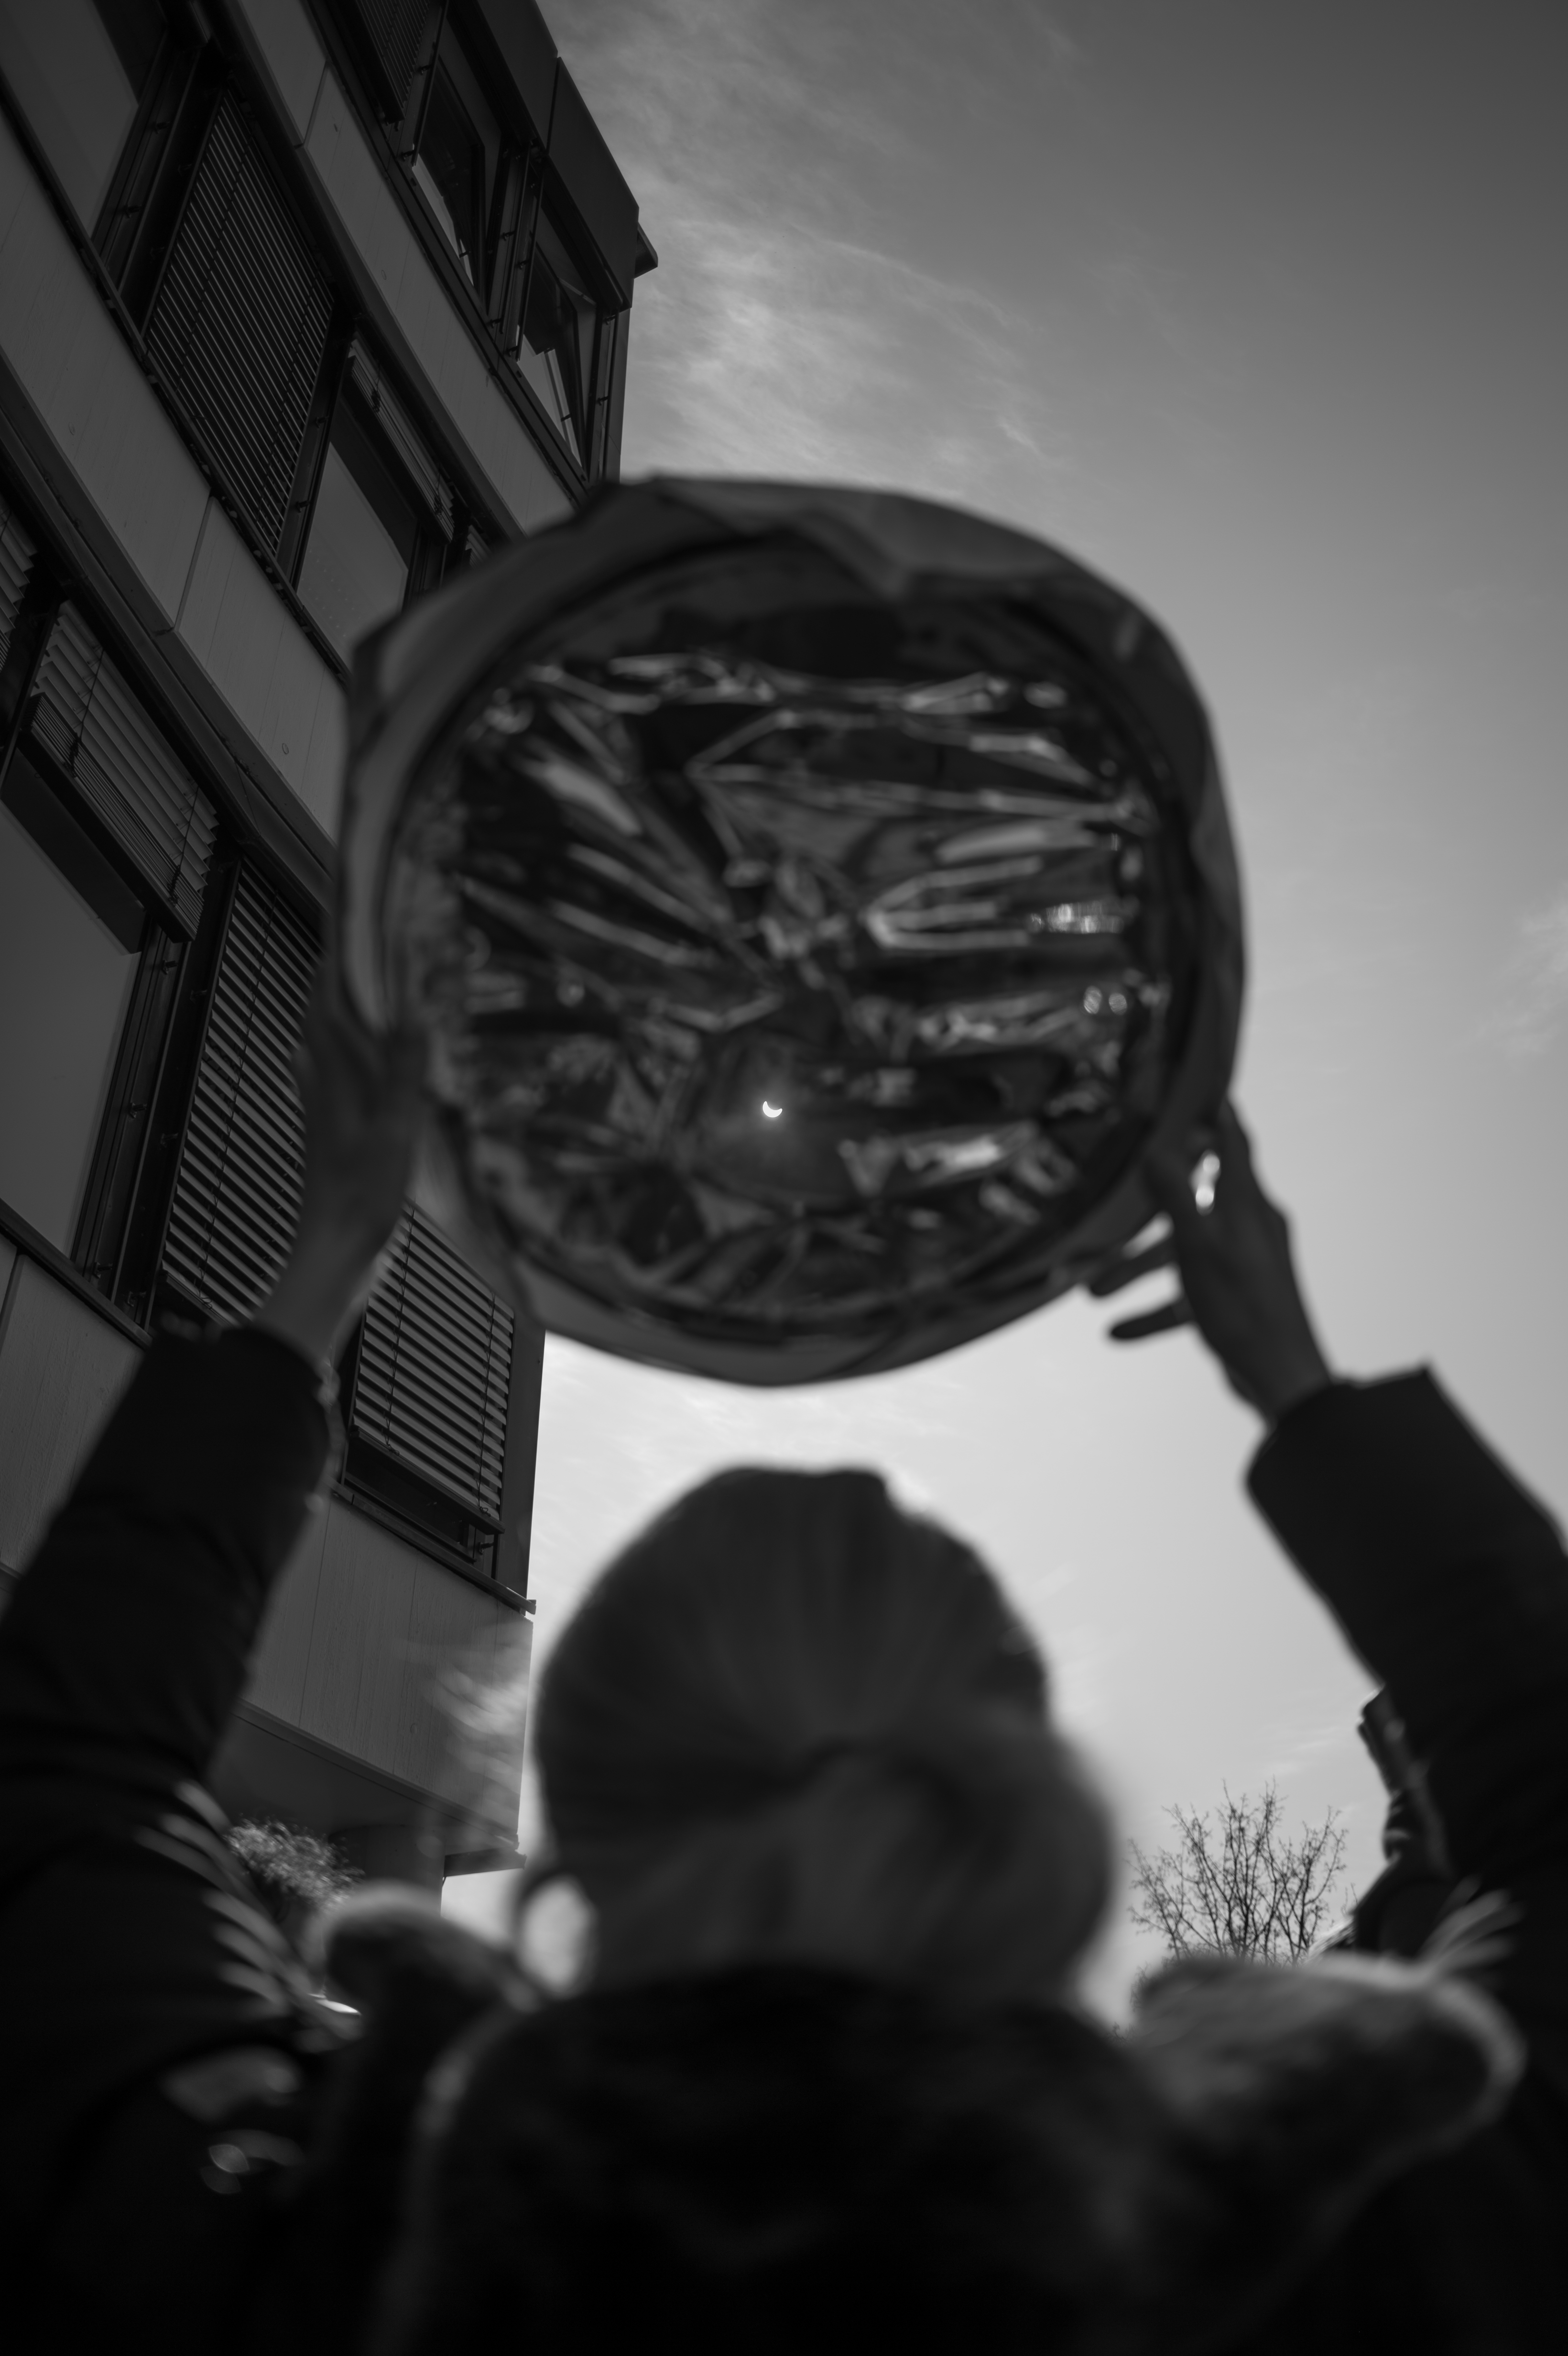

Solar eclipse 2015 at ESO HQ

A solar eclipse viewer is held aloft to expose the Moon's progress across the disc of the Sun. This event took place on 20 March 2015 in Garching bei München, Germany.

Credit: ESO/L. Calçada